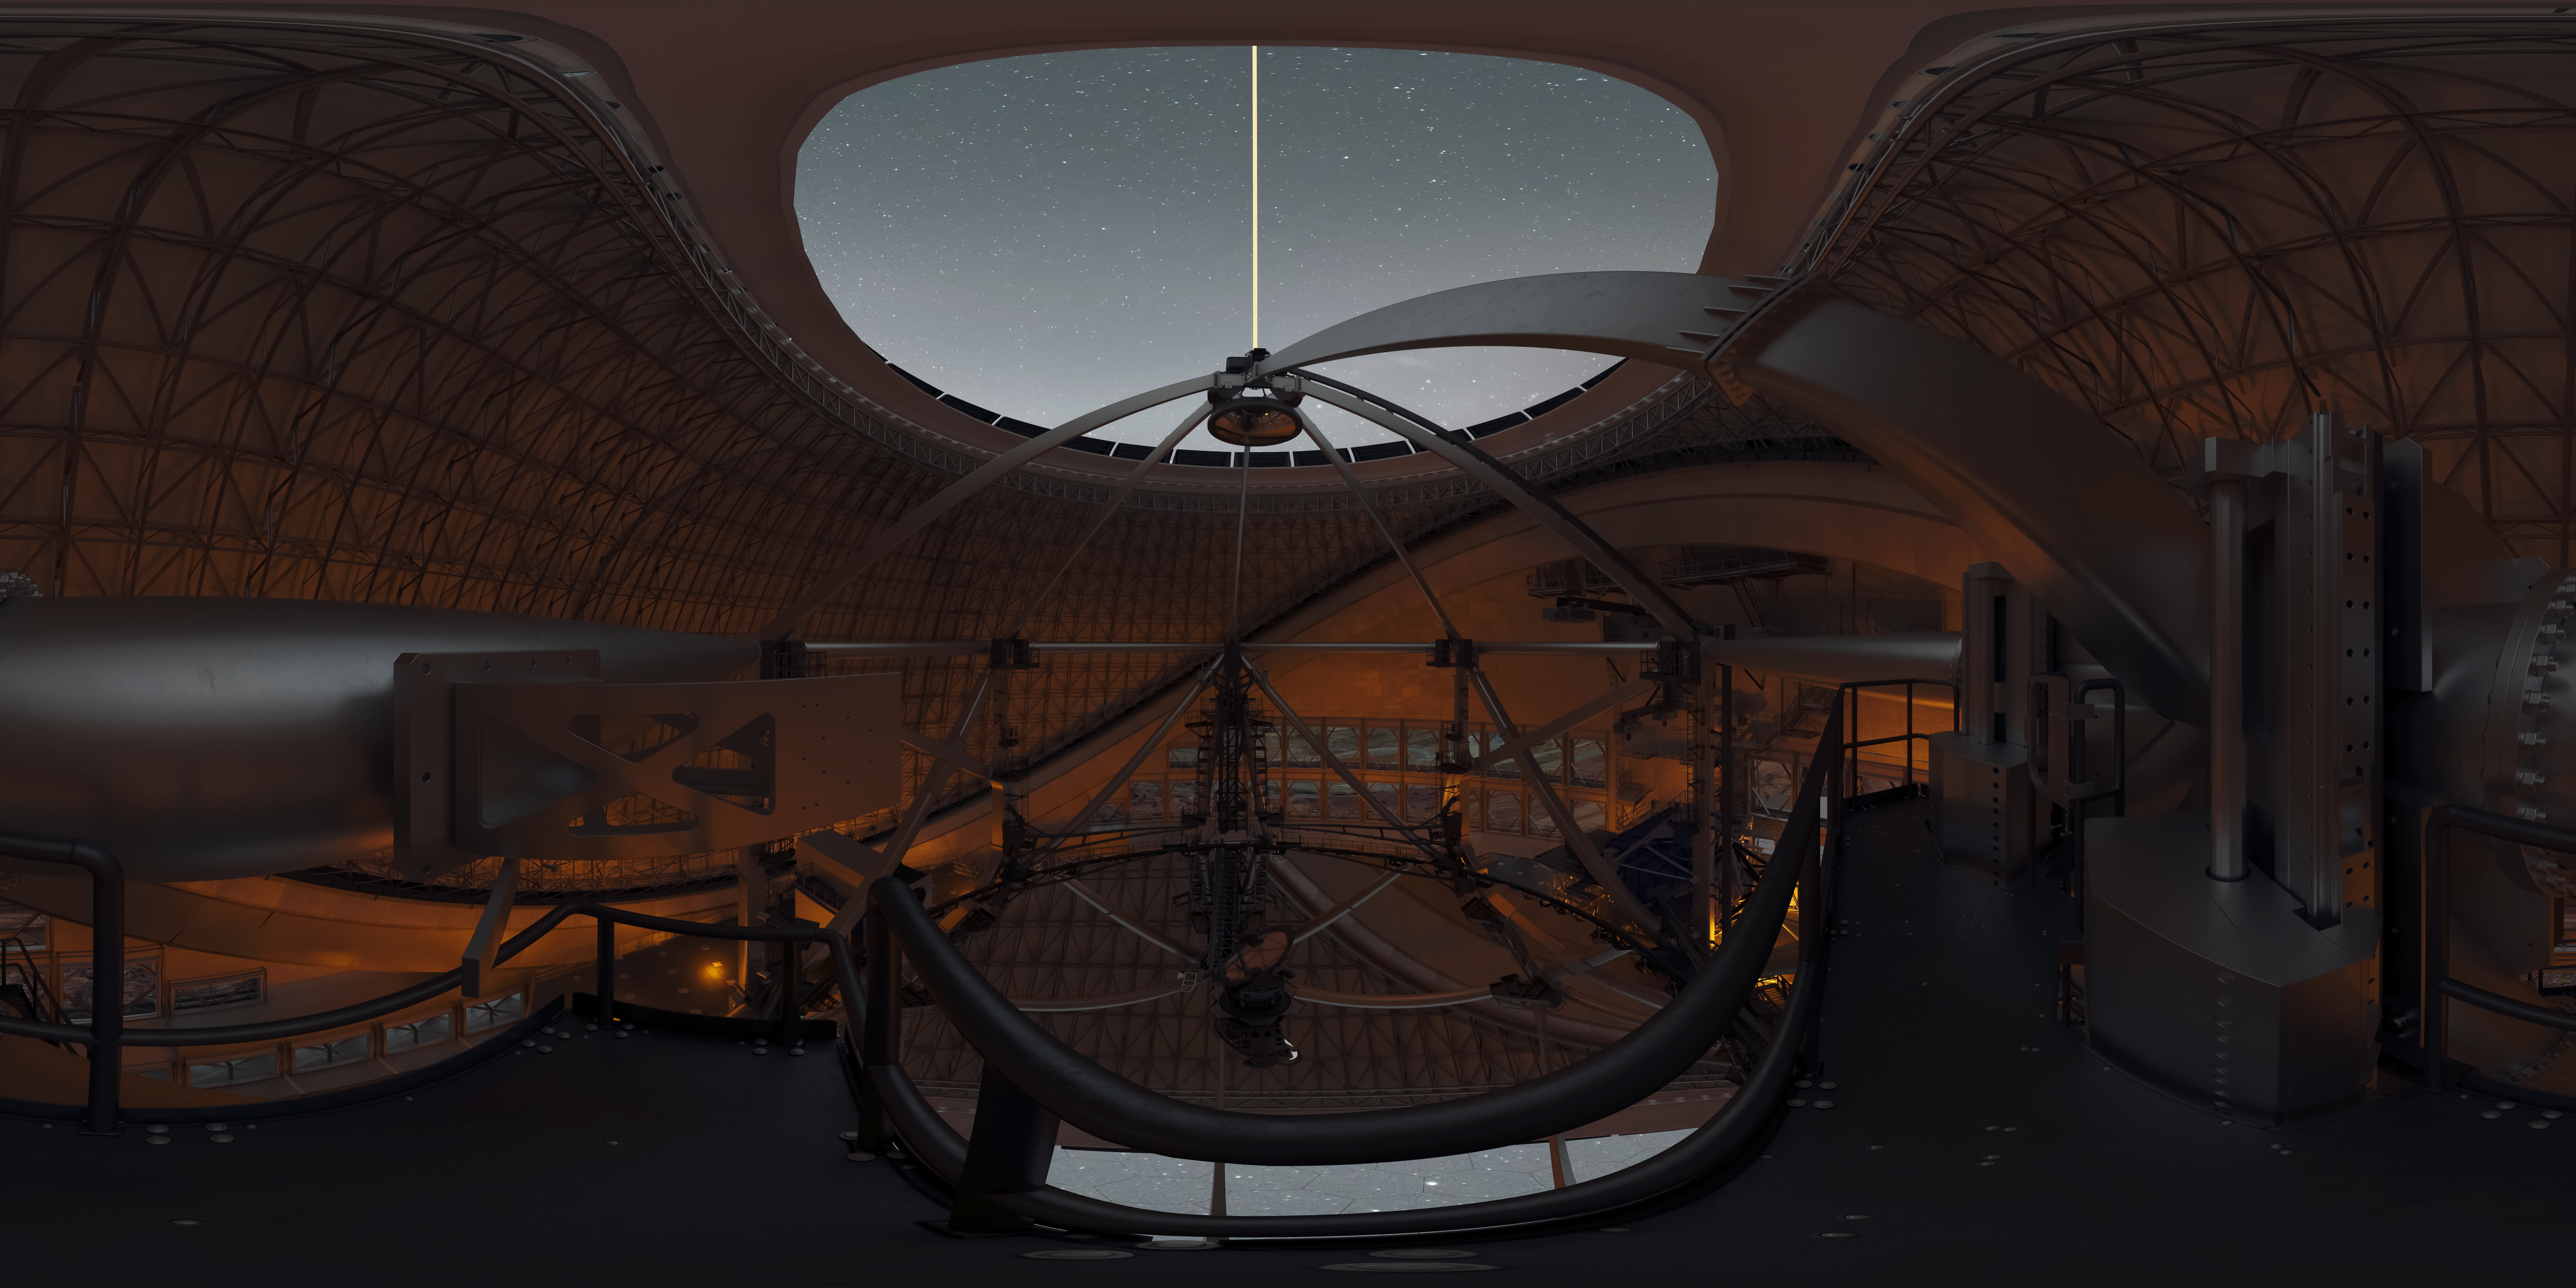

Thirty Meter Telescope 360 Panorama

A 360-degree rendered panorama of the Thirty Meter Telescope facility.

Credit: TMT International Observatory